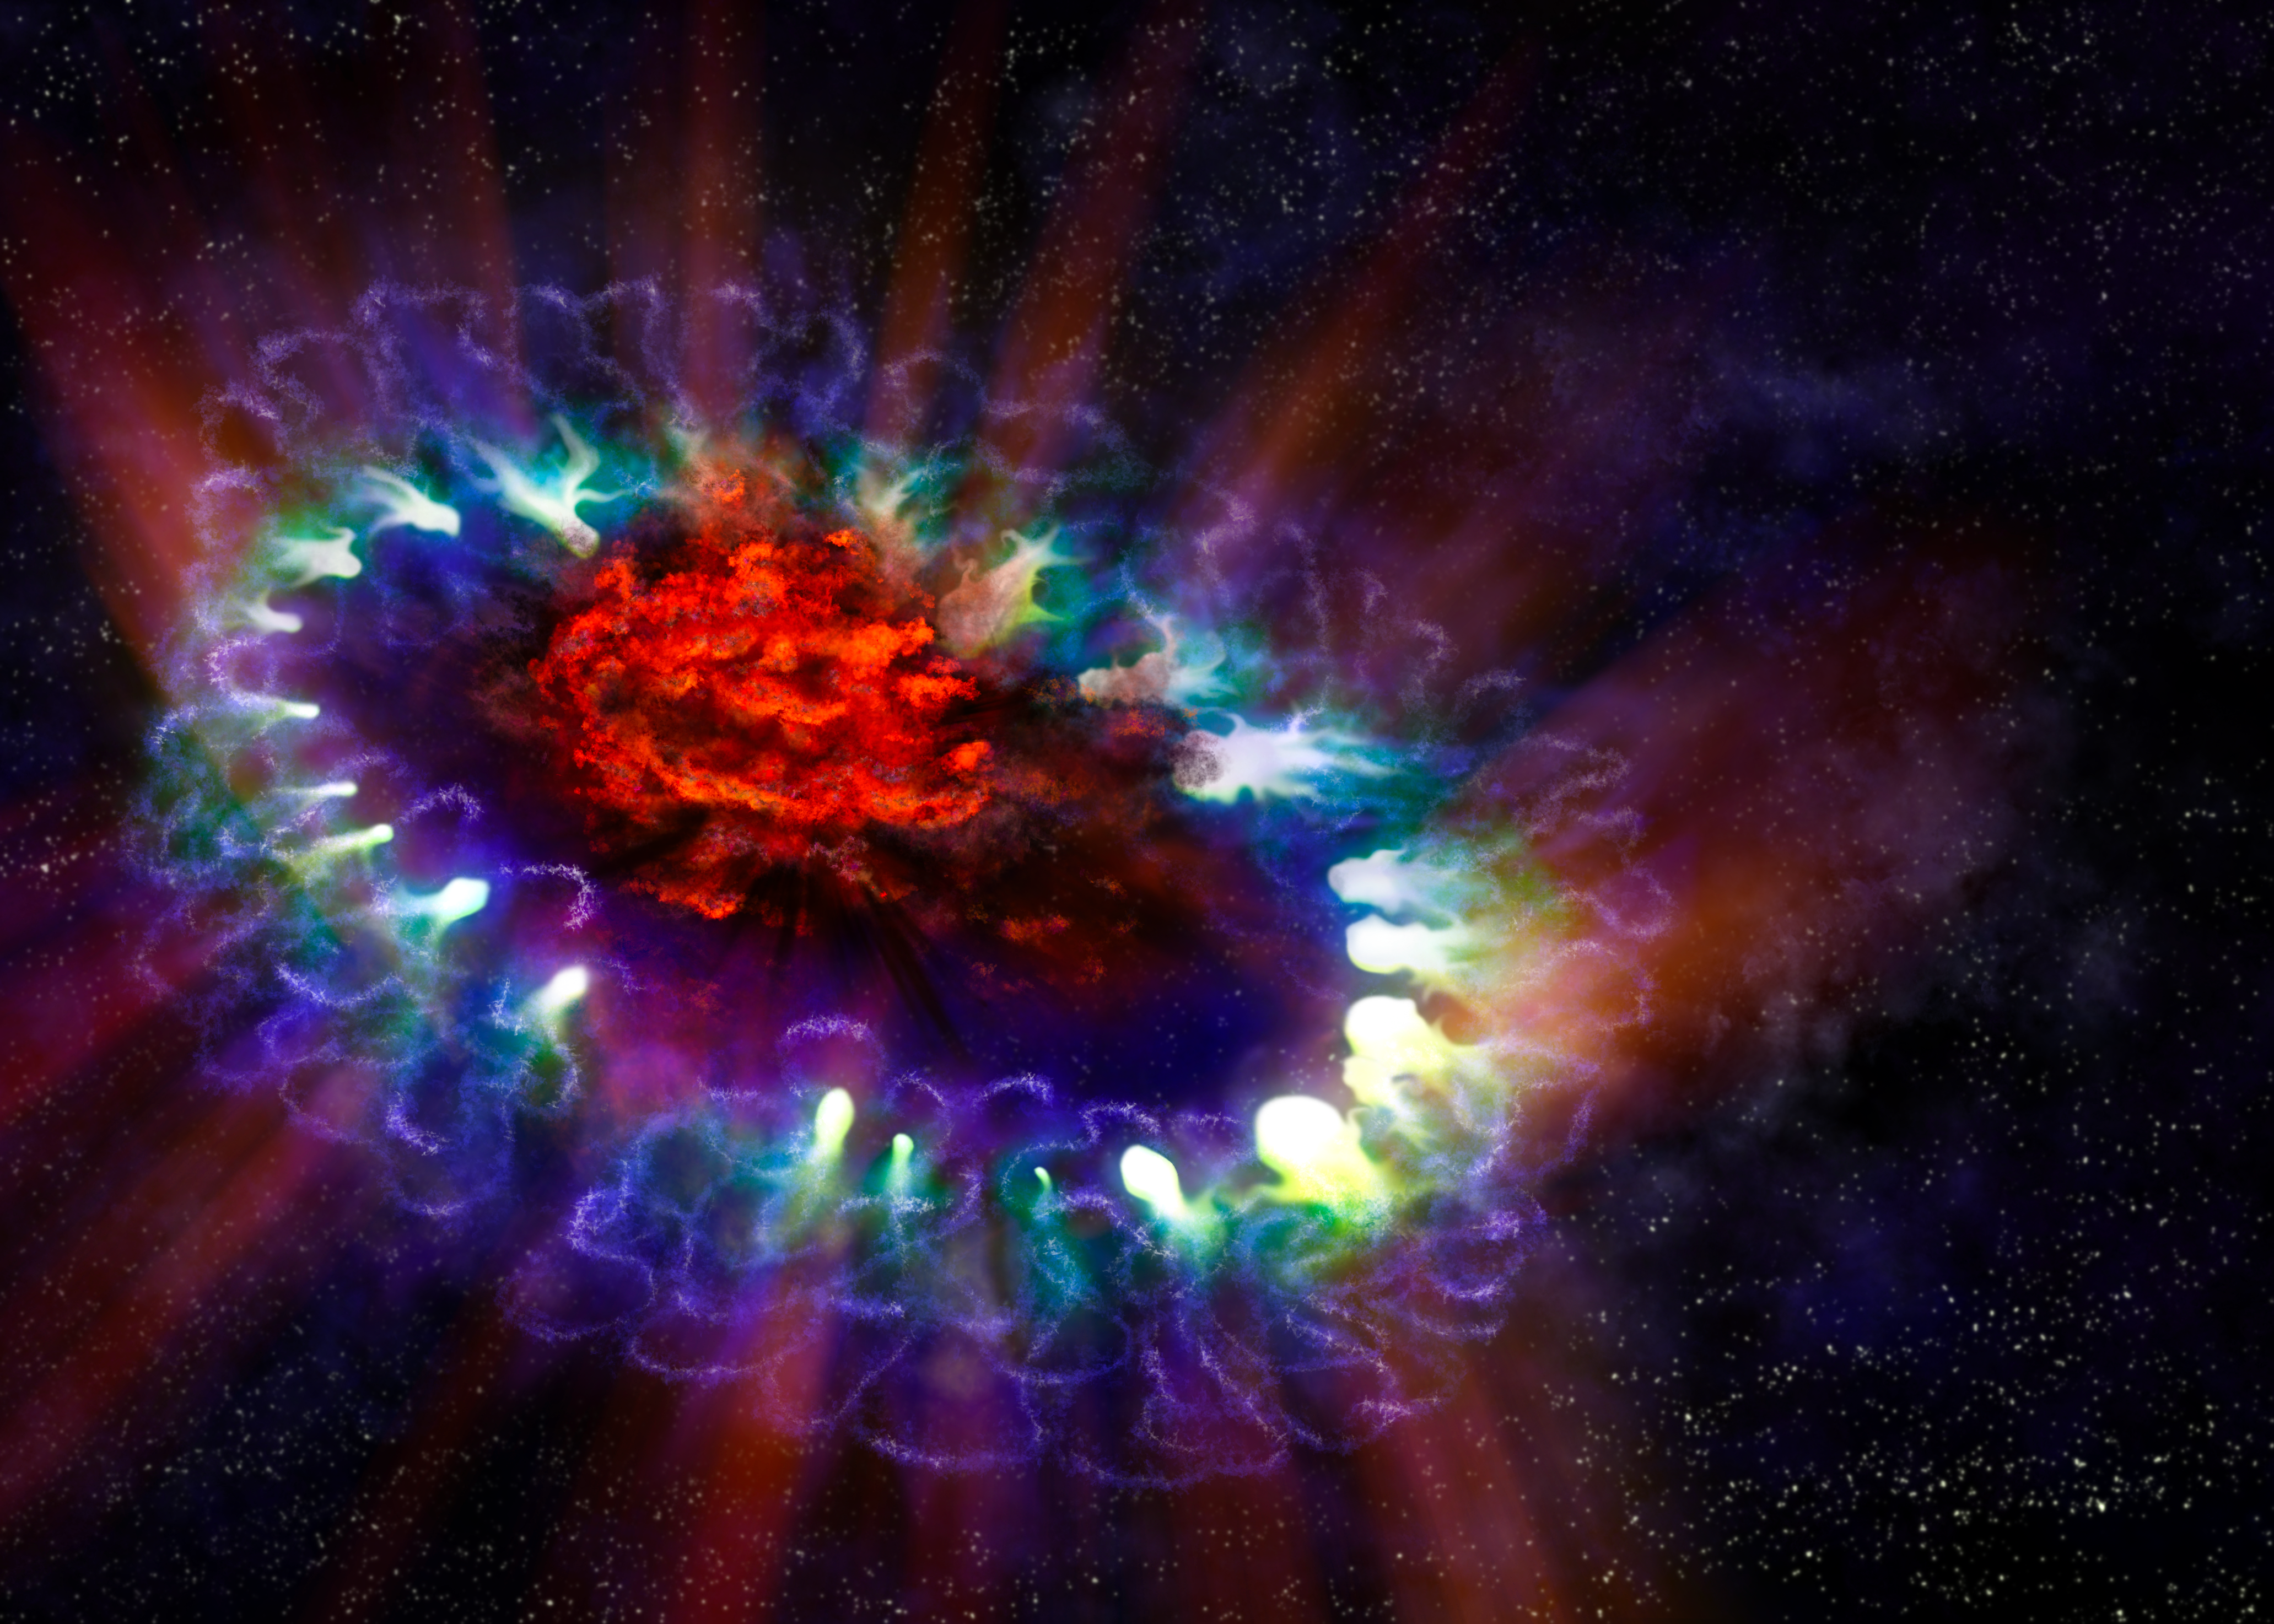

Artist's illustration of Supernova 1987A

This artist's illustration of Supernova 1987A is based on real data and reveals the cold, inner regions of the exploded star's remnants (in red) where tremendous amounts of dust were detected and imaged by ALMA. This inner region is contrasted with the outer ring (lacy white and blue circles), where the blast wave from the supernova is colliding with the envelope of gas ejected from the star prior to its powerful detonation. This ring was initially lit up by the ultraviolet flash from the original explosion, but over the past few years the ring material has brightened considerably as it collides with the expanding shockwave.

Credit: ALMA (ESO/NAOJ/NRAO)/Alexandra Angelich (NRAO/AUI/NSF)